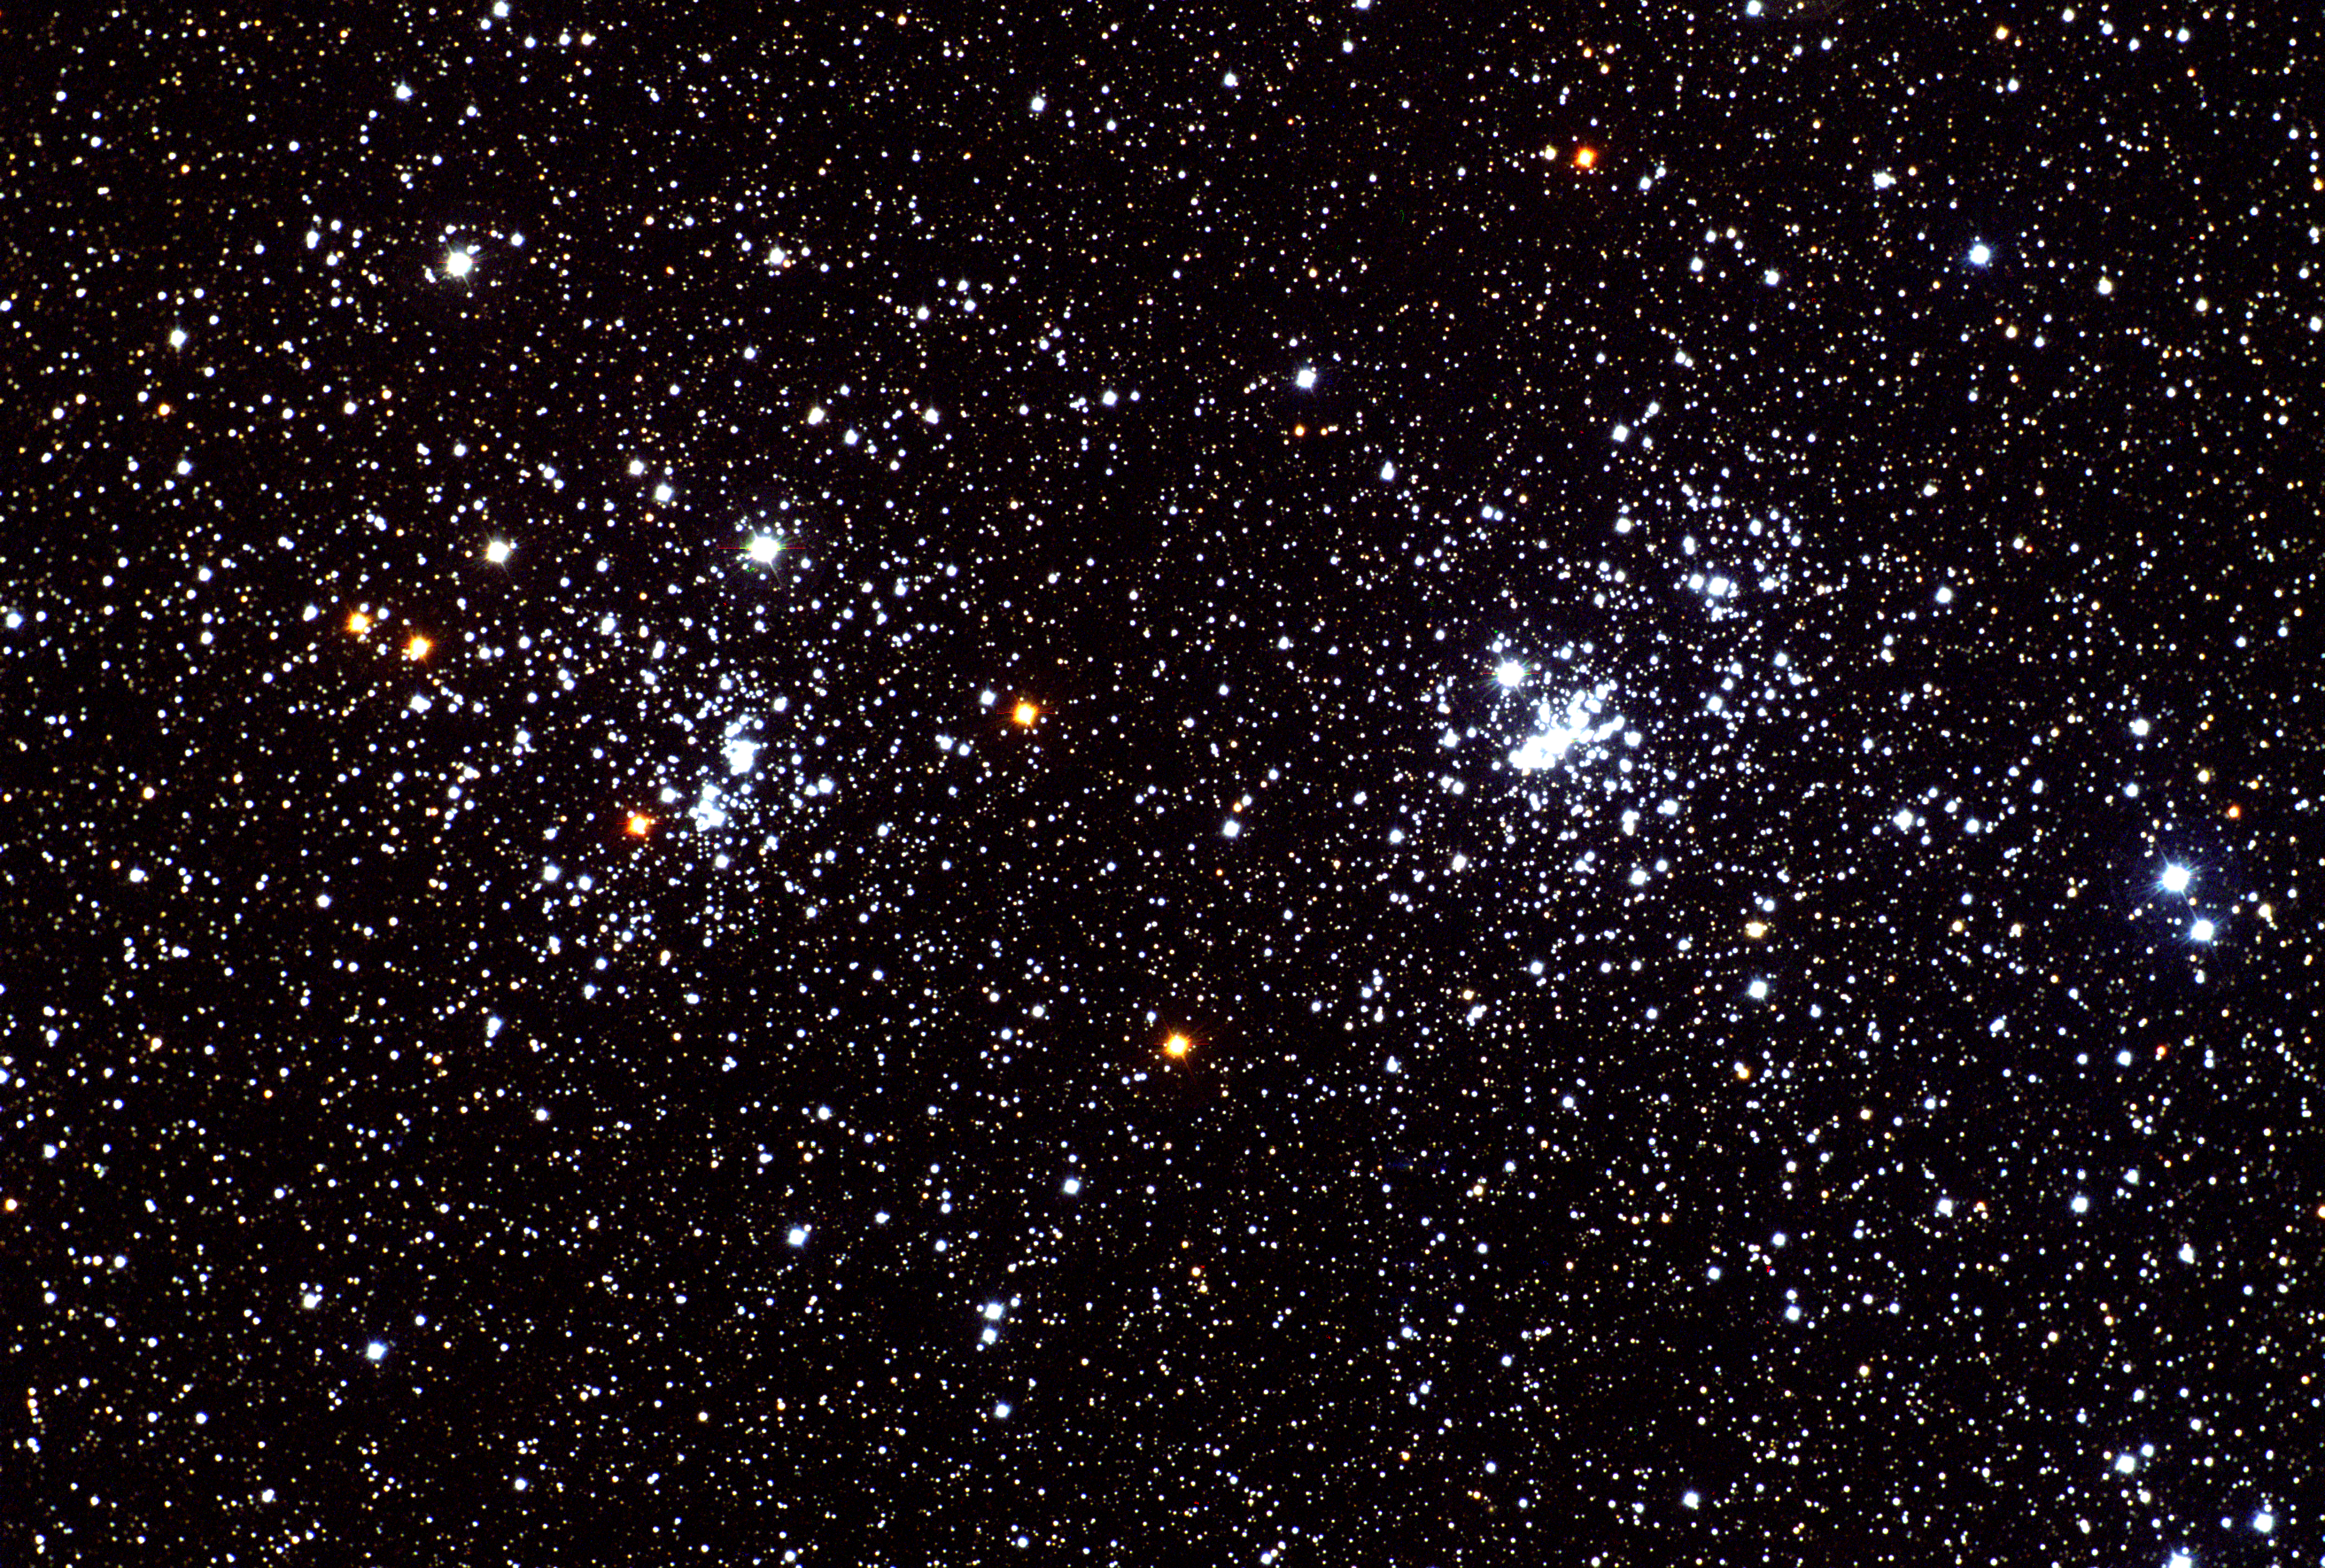

h and chi Persei

The double cluster in the constellation Perseus, normally known by its Greek designation transliterated. chi Persei (NGC884, on the left) and h Persei (NGC869) are about 7000 light-years away and less than 100 light-years apart. Although open clusters are quite common, this pair is exceptional due to the large number of young bright O and B stars in each, and their closeness whilst still being clearly distinguished. This color picture was made from CCD images taken in September 1997 at the Burrell Schmidt telescope of the Warner and Swasey Observatory of the Case Western Reserve University, located on Kitt Peak in southwestern Arizona.

Credit: N.A.Sharp/NOIRLab/NSF/AURA